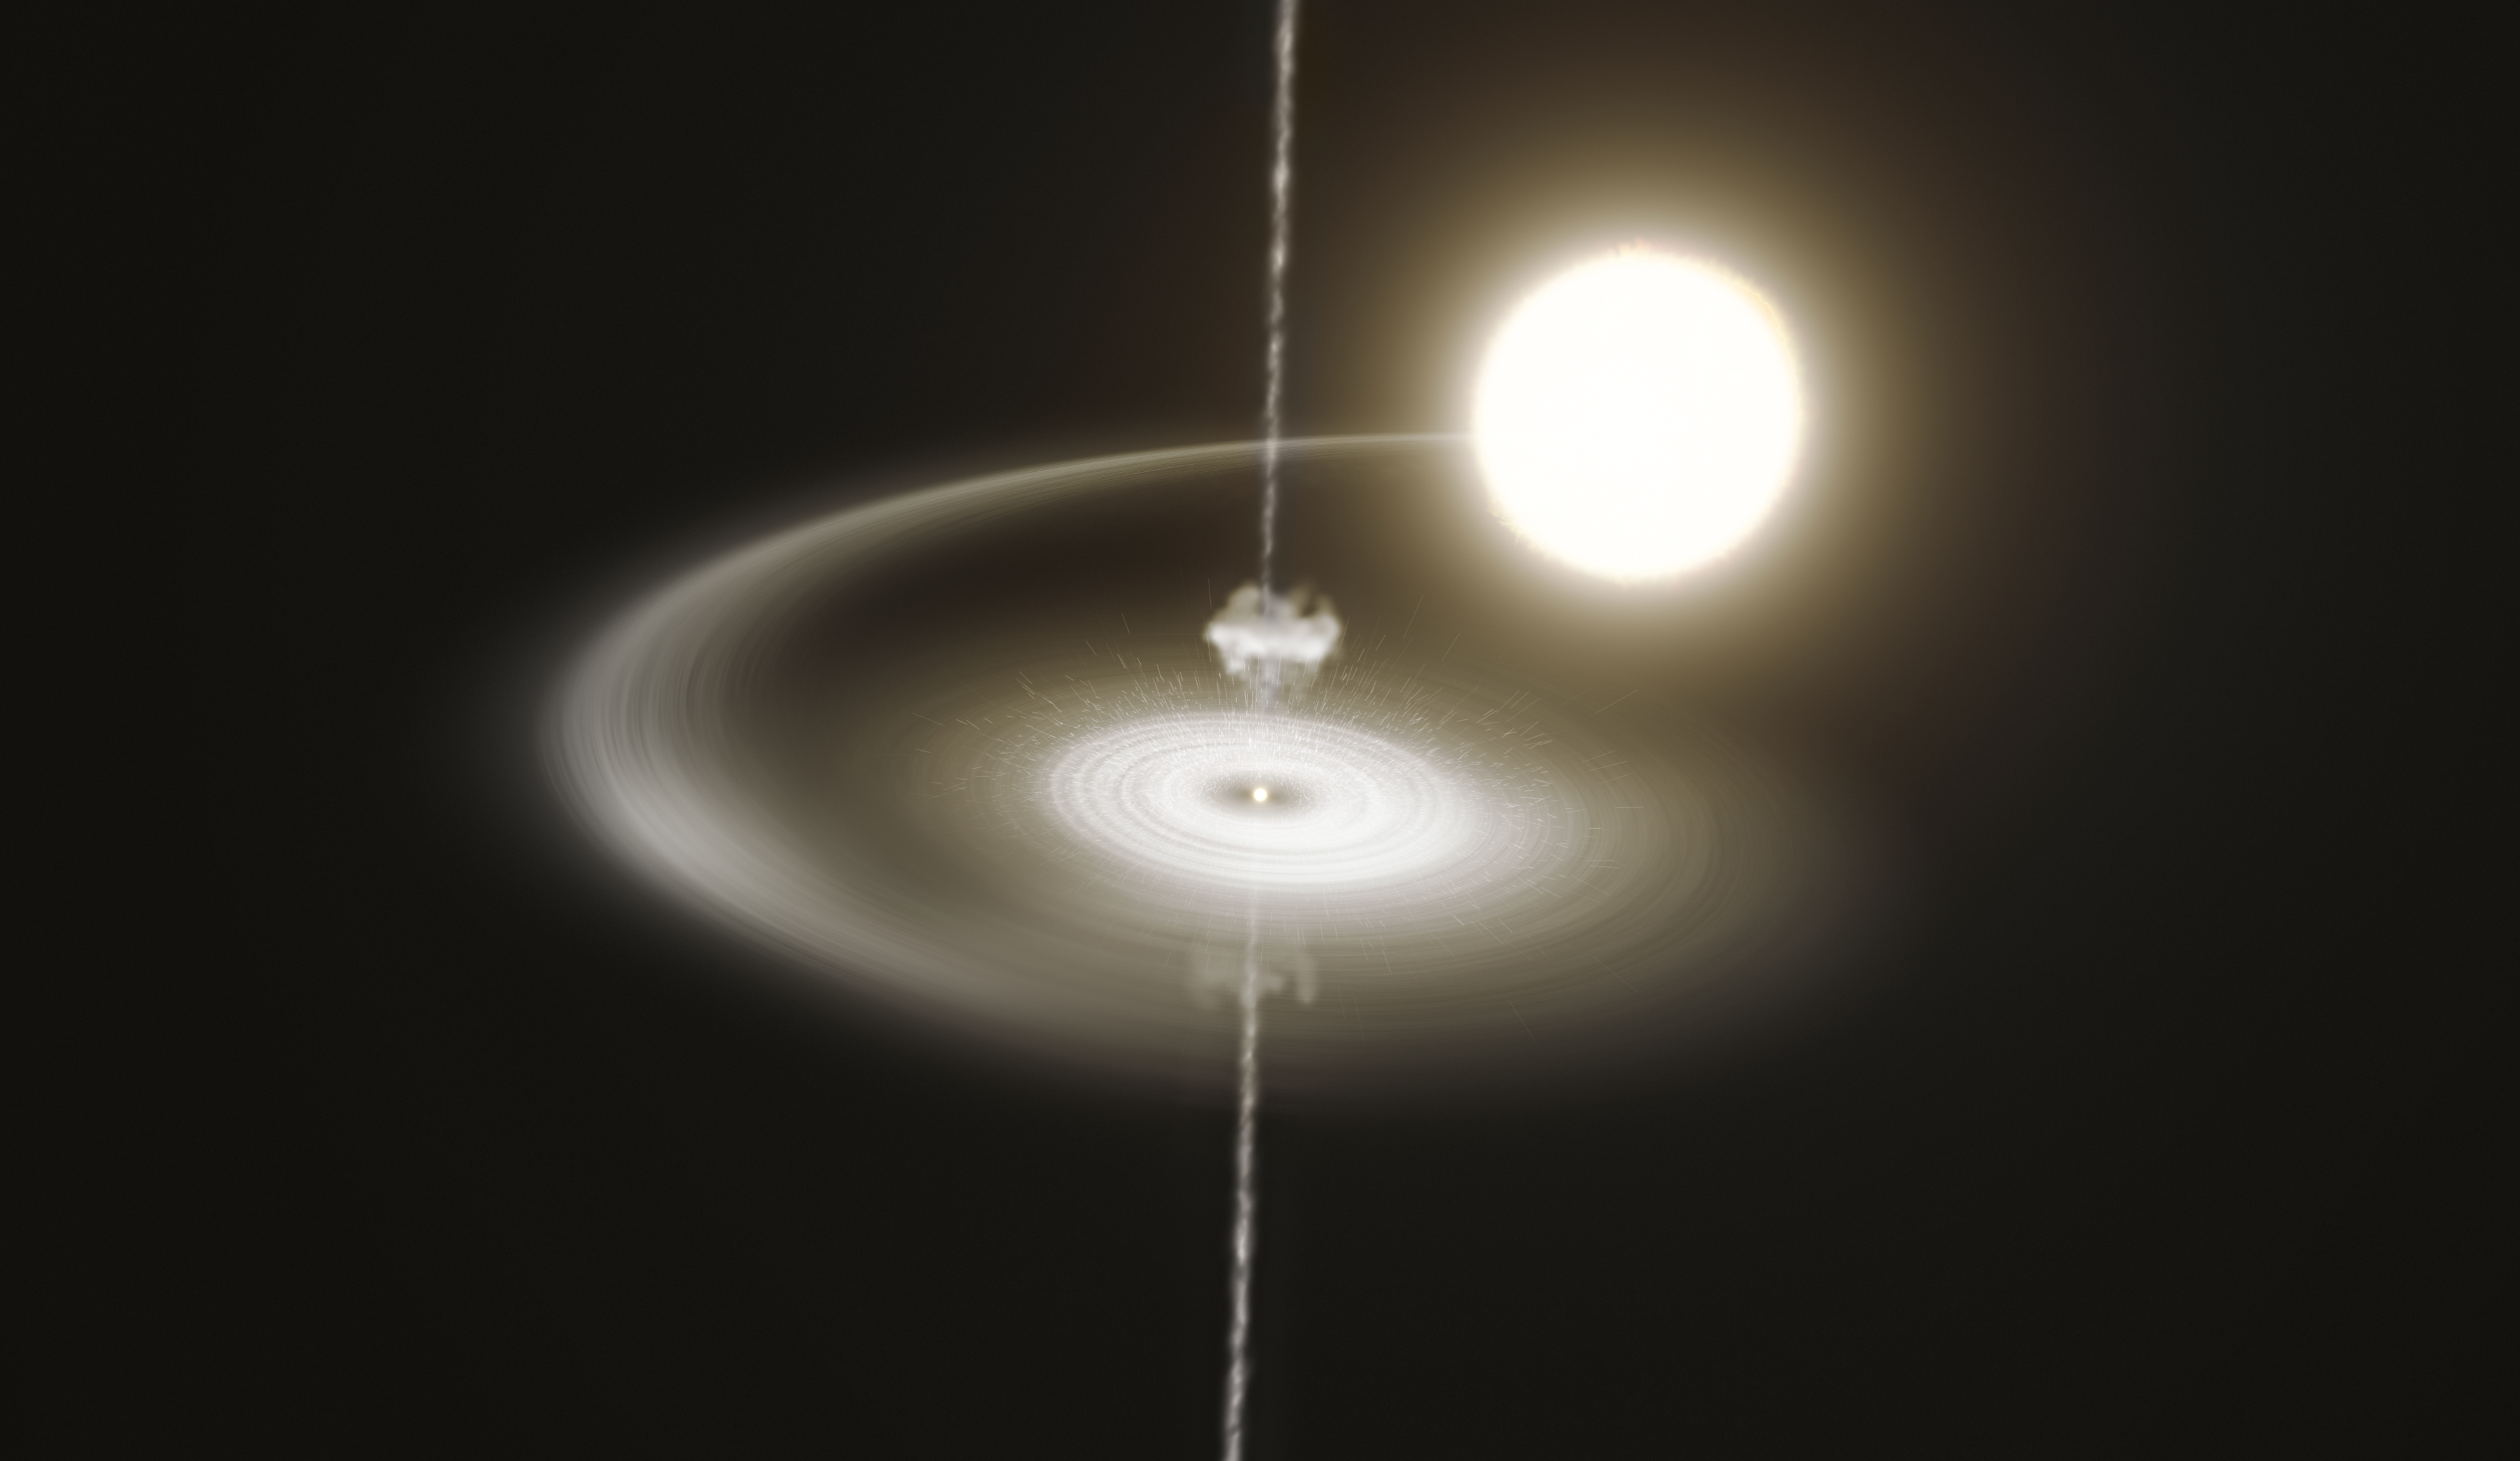

Artist’s impression of the pulsar PSR J1023+0038

This artist’s impression shows the pulsar PSR J1023+0038 stealing gas from its companion star. This gas accumulates in a disc around the pulsar, slowly falls towards it, and is eventually expelled in a narrow jet. In addition, there is a wind of particles blowing away from the pulsar, represented here by a cloud of very small dots. This wind clashes with the infalling gas, heating it up and making the system glow brightly in X-rays and ultraviolet and visible light. Eventually, blobs of this hot gas are expelled along the jet, and the pulsar returns to the initial, fainter state, repeating the cycle. This pulsar has been observed to switch incessantly between these two states every few seconds or minutes.

Credit: ESO/M. Kornmesser